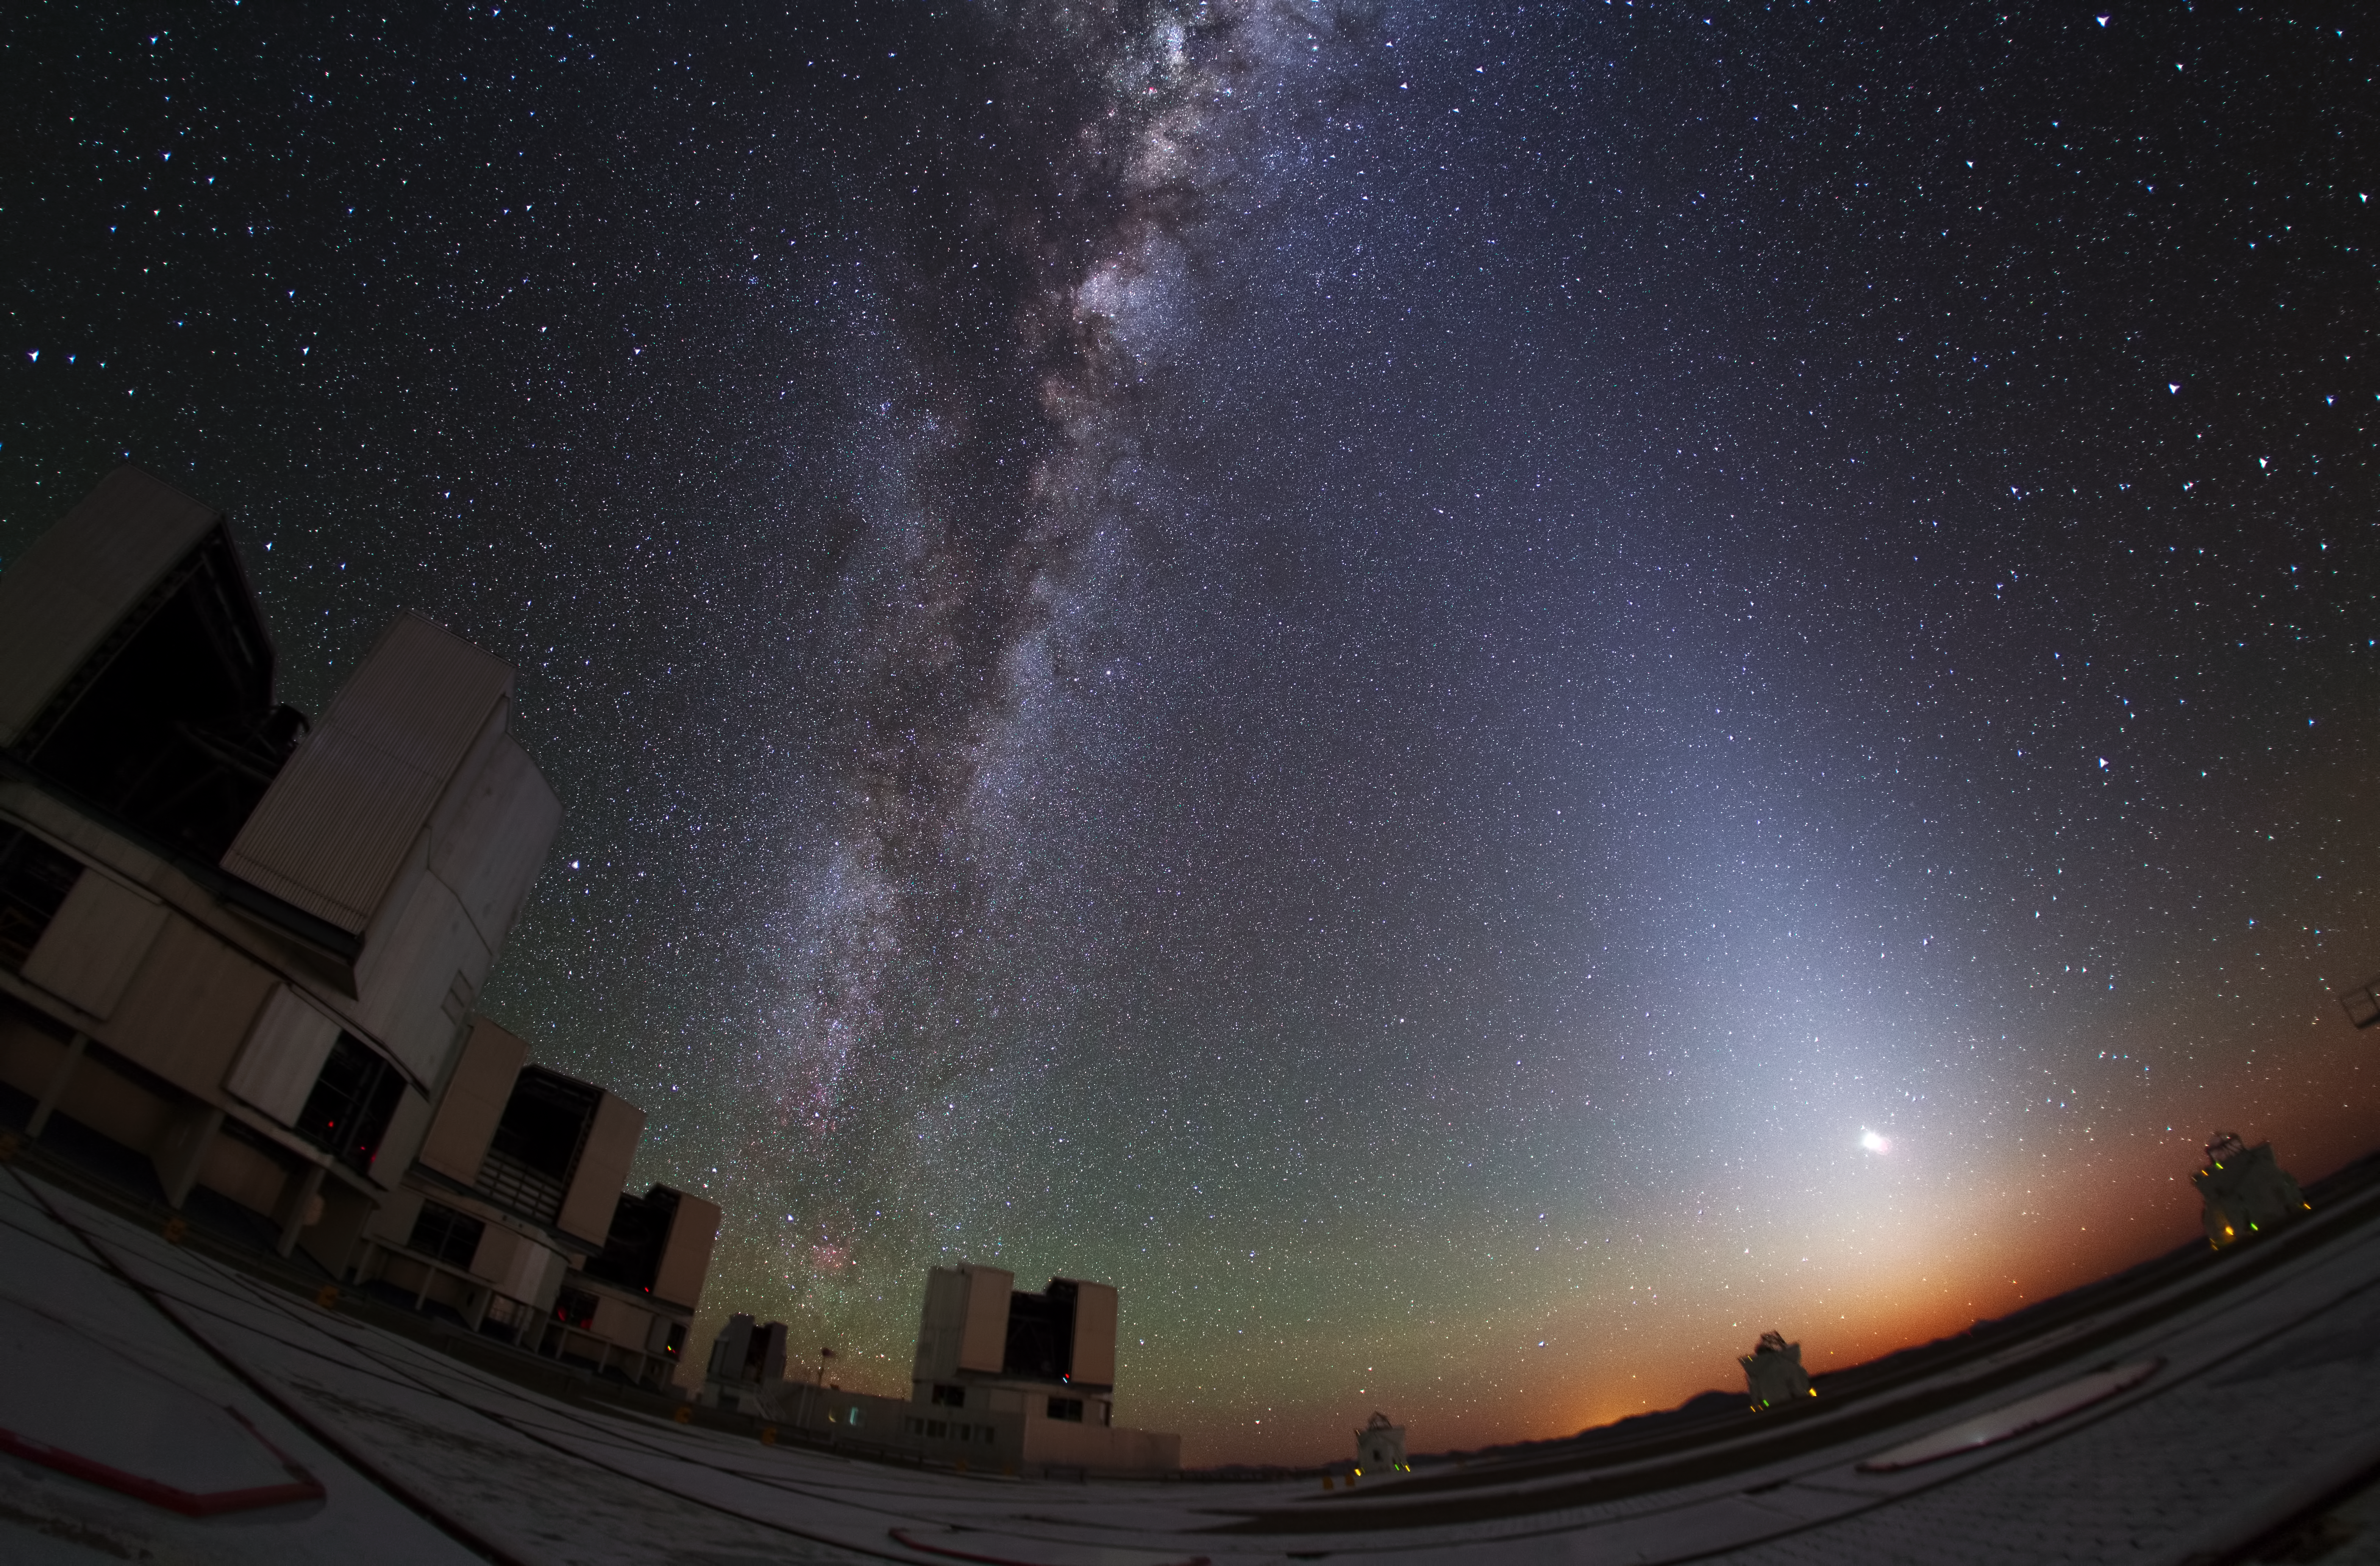

Zodiacal glow lightens Paranal sky

This impressive photograph, taken at the site of ESO’s Very Large Telescope (VLT) at Paranal Observatory in Chile, shows, towards the centre left, the Milky Way — with its share of nebulae, stars, and gas clouds — rising above the VLT Unit Telescopes.

To the right, competing for attention as it arcs above the horizon, a beautiful, almost triangular band of diffuse light lies along the ecliptic, which is the apparent path of the Sun in the sky as seen from the Earth.

This glow originates in the scattering of sunlight by dust located between the planets that are spread through the plane of the Solar System. This coincides in the sky with the band known as the Zodiac, which extends for eight degrees of arc on either side of the ecliptic and contains the traditional zodiacal constellations.

Credit: Y. Beletsky (LCO)/ESO